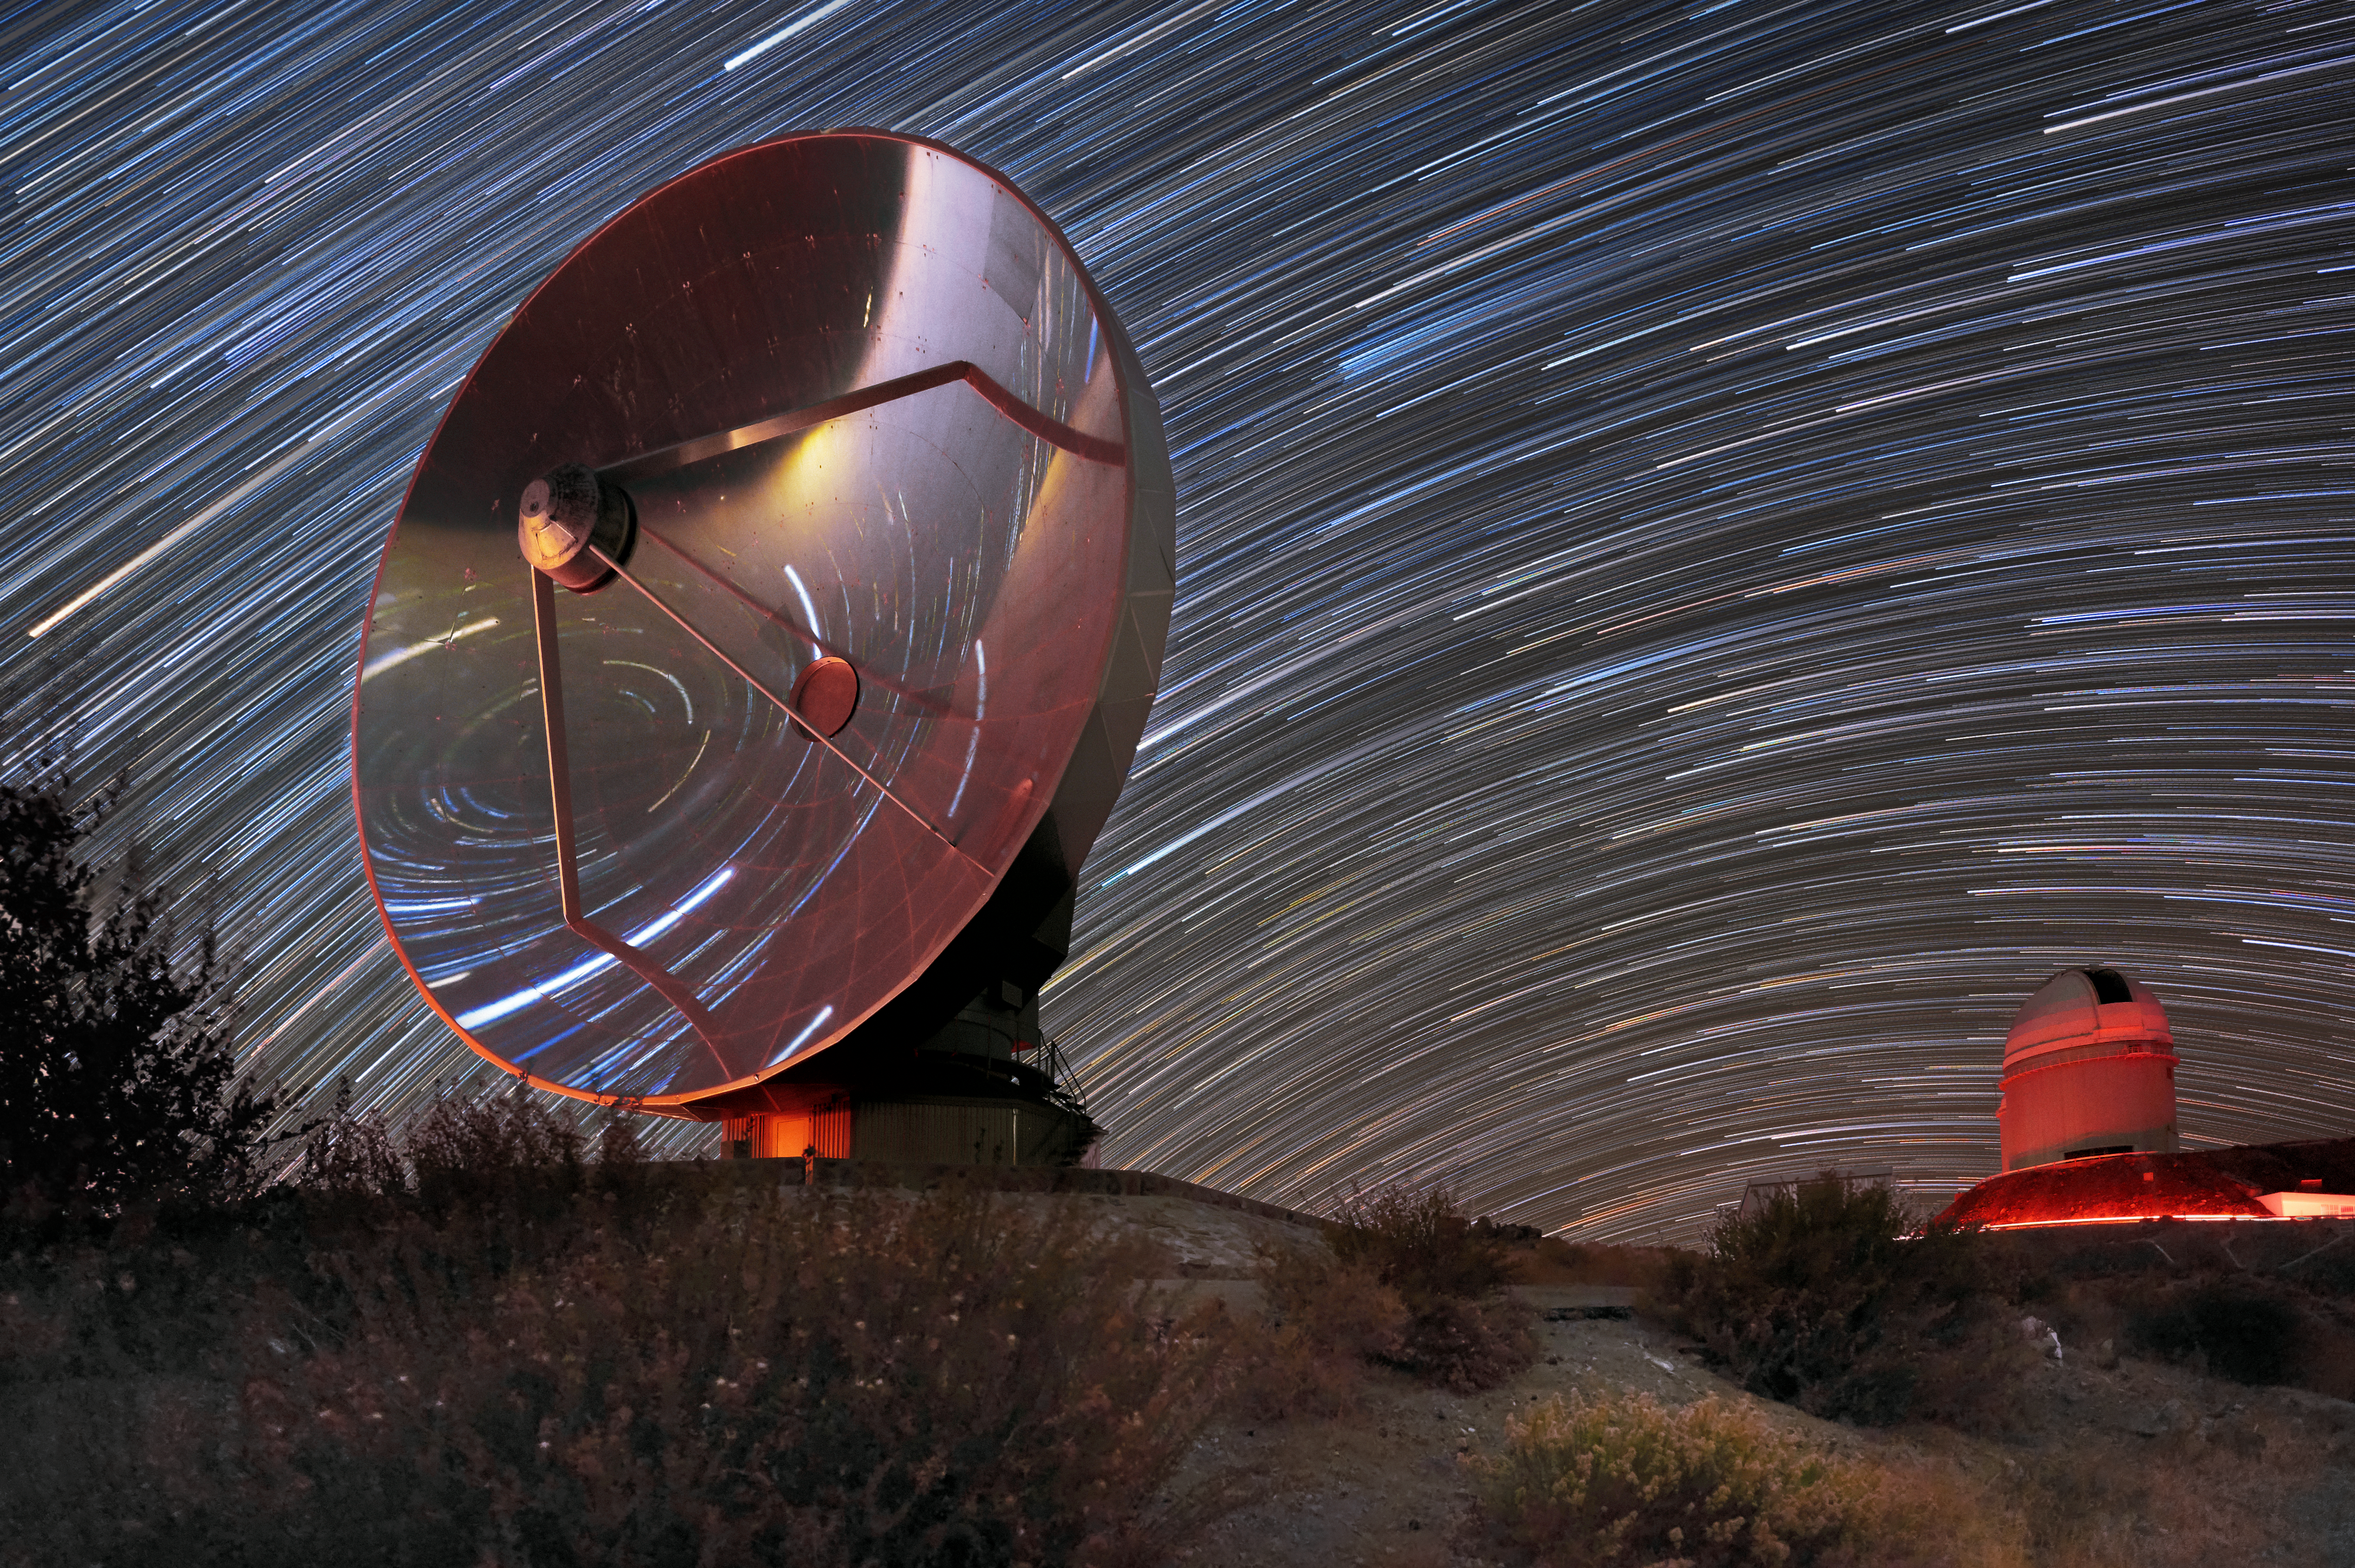

Star trails over SEST

The Swedish-ESO Submillimetre Telescope (SEST) was decommissioned in 2003 to make way for the Atacama Pathfinder Experiment telescope (APEX) and the Atacama Large Millimeter/submillimeter Array (ALMA). The retired telescope still sits on its mountaintop in the Chilean Atacama Desert at ESO's La Silla Observatory.

Credit: Zdeněk Bardon (bardon.cz)/ESO